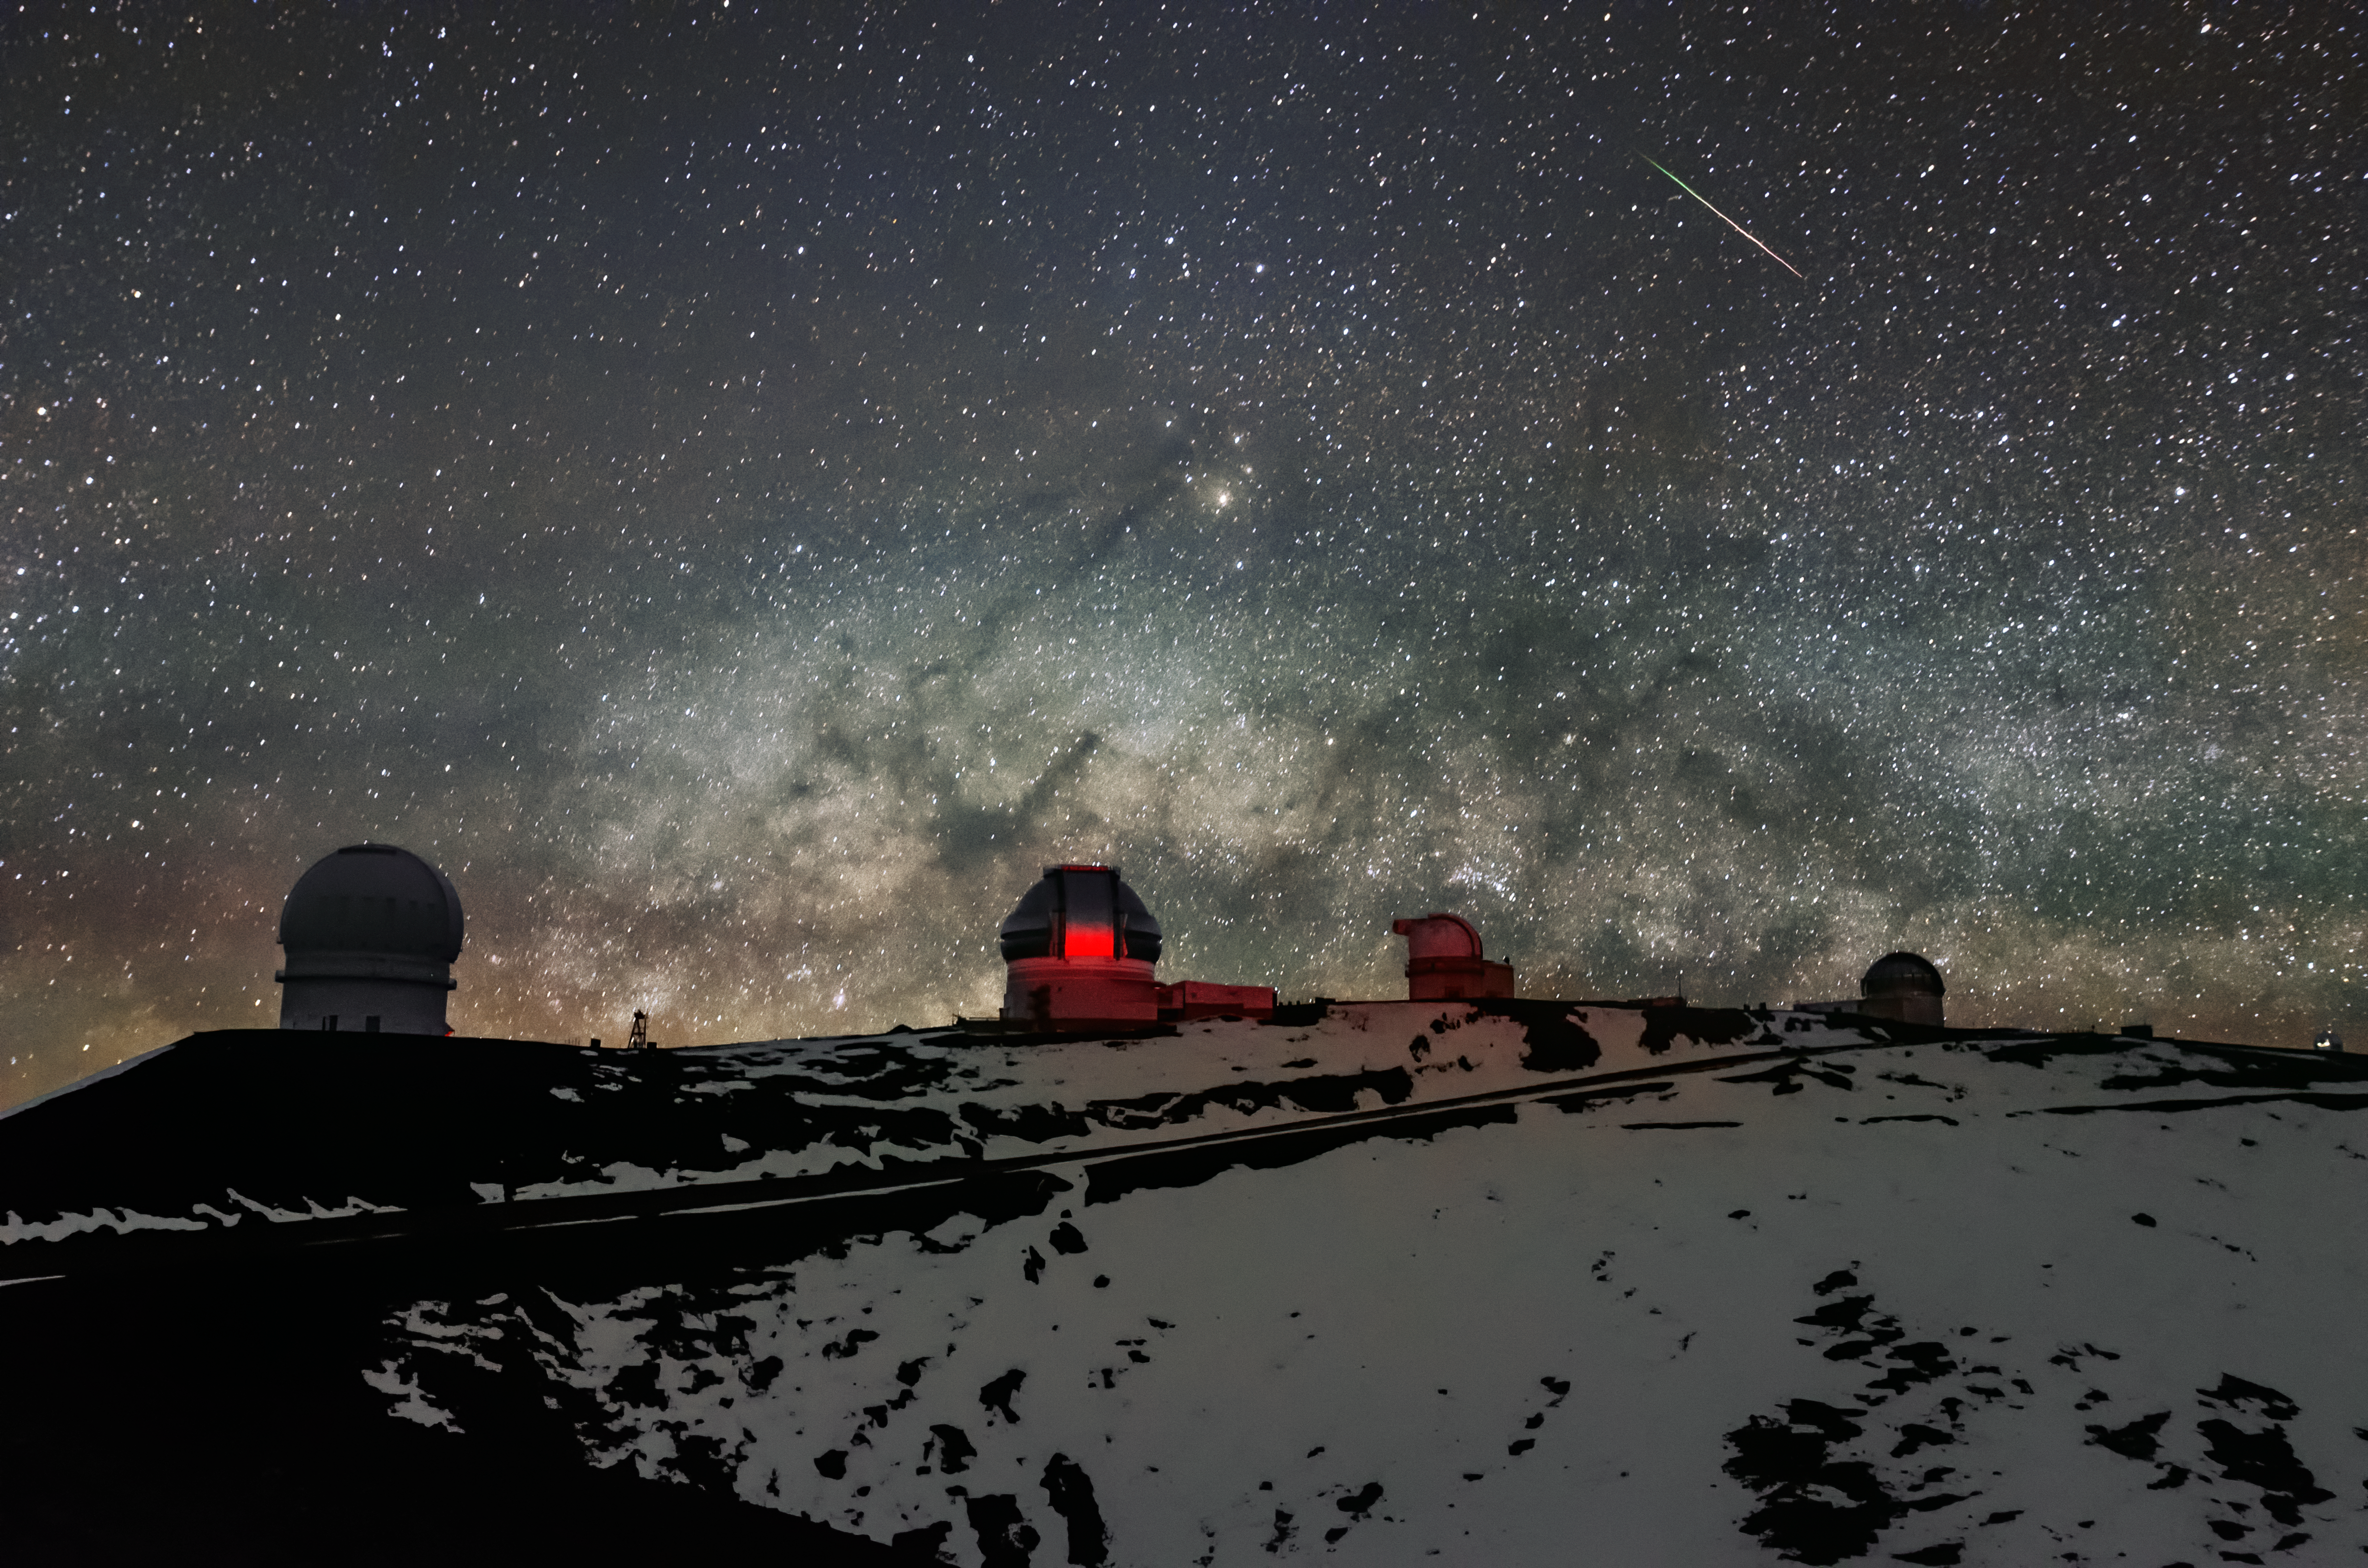

Nighttime on Maunakea

Various telescopes such as the Frederick C. Gillett Gemini North telescope, one of the Keck telescopes, and others are visible in this shot of Maunakea with the Milky Way rising over them.

Credit: NOIRLab/AURA/NSF